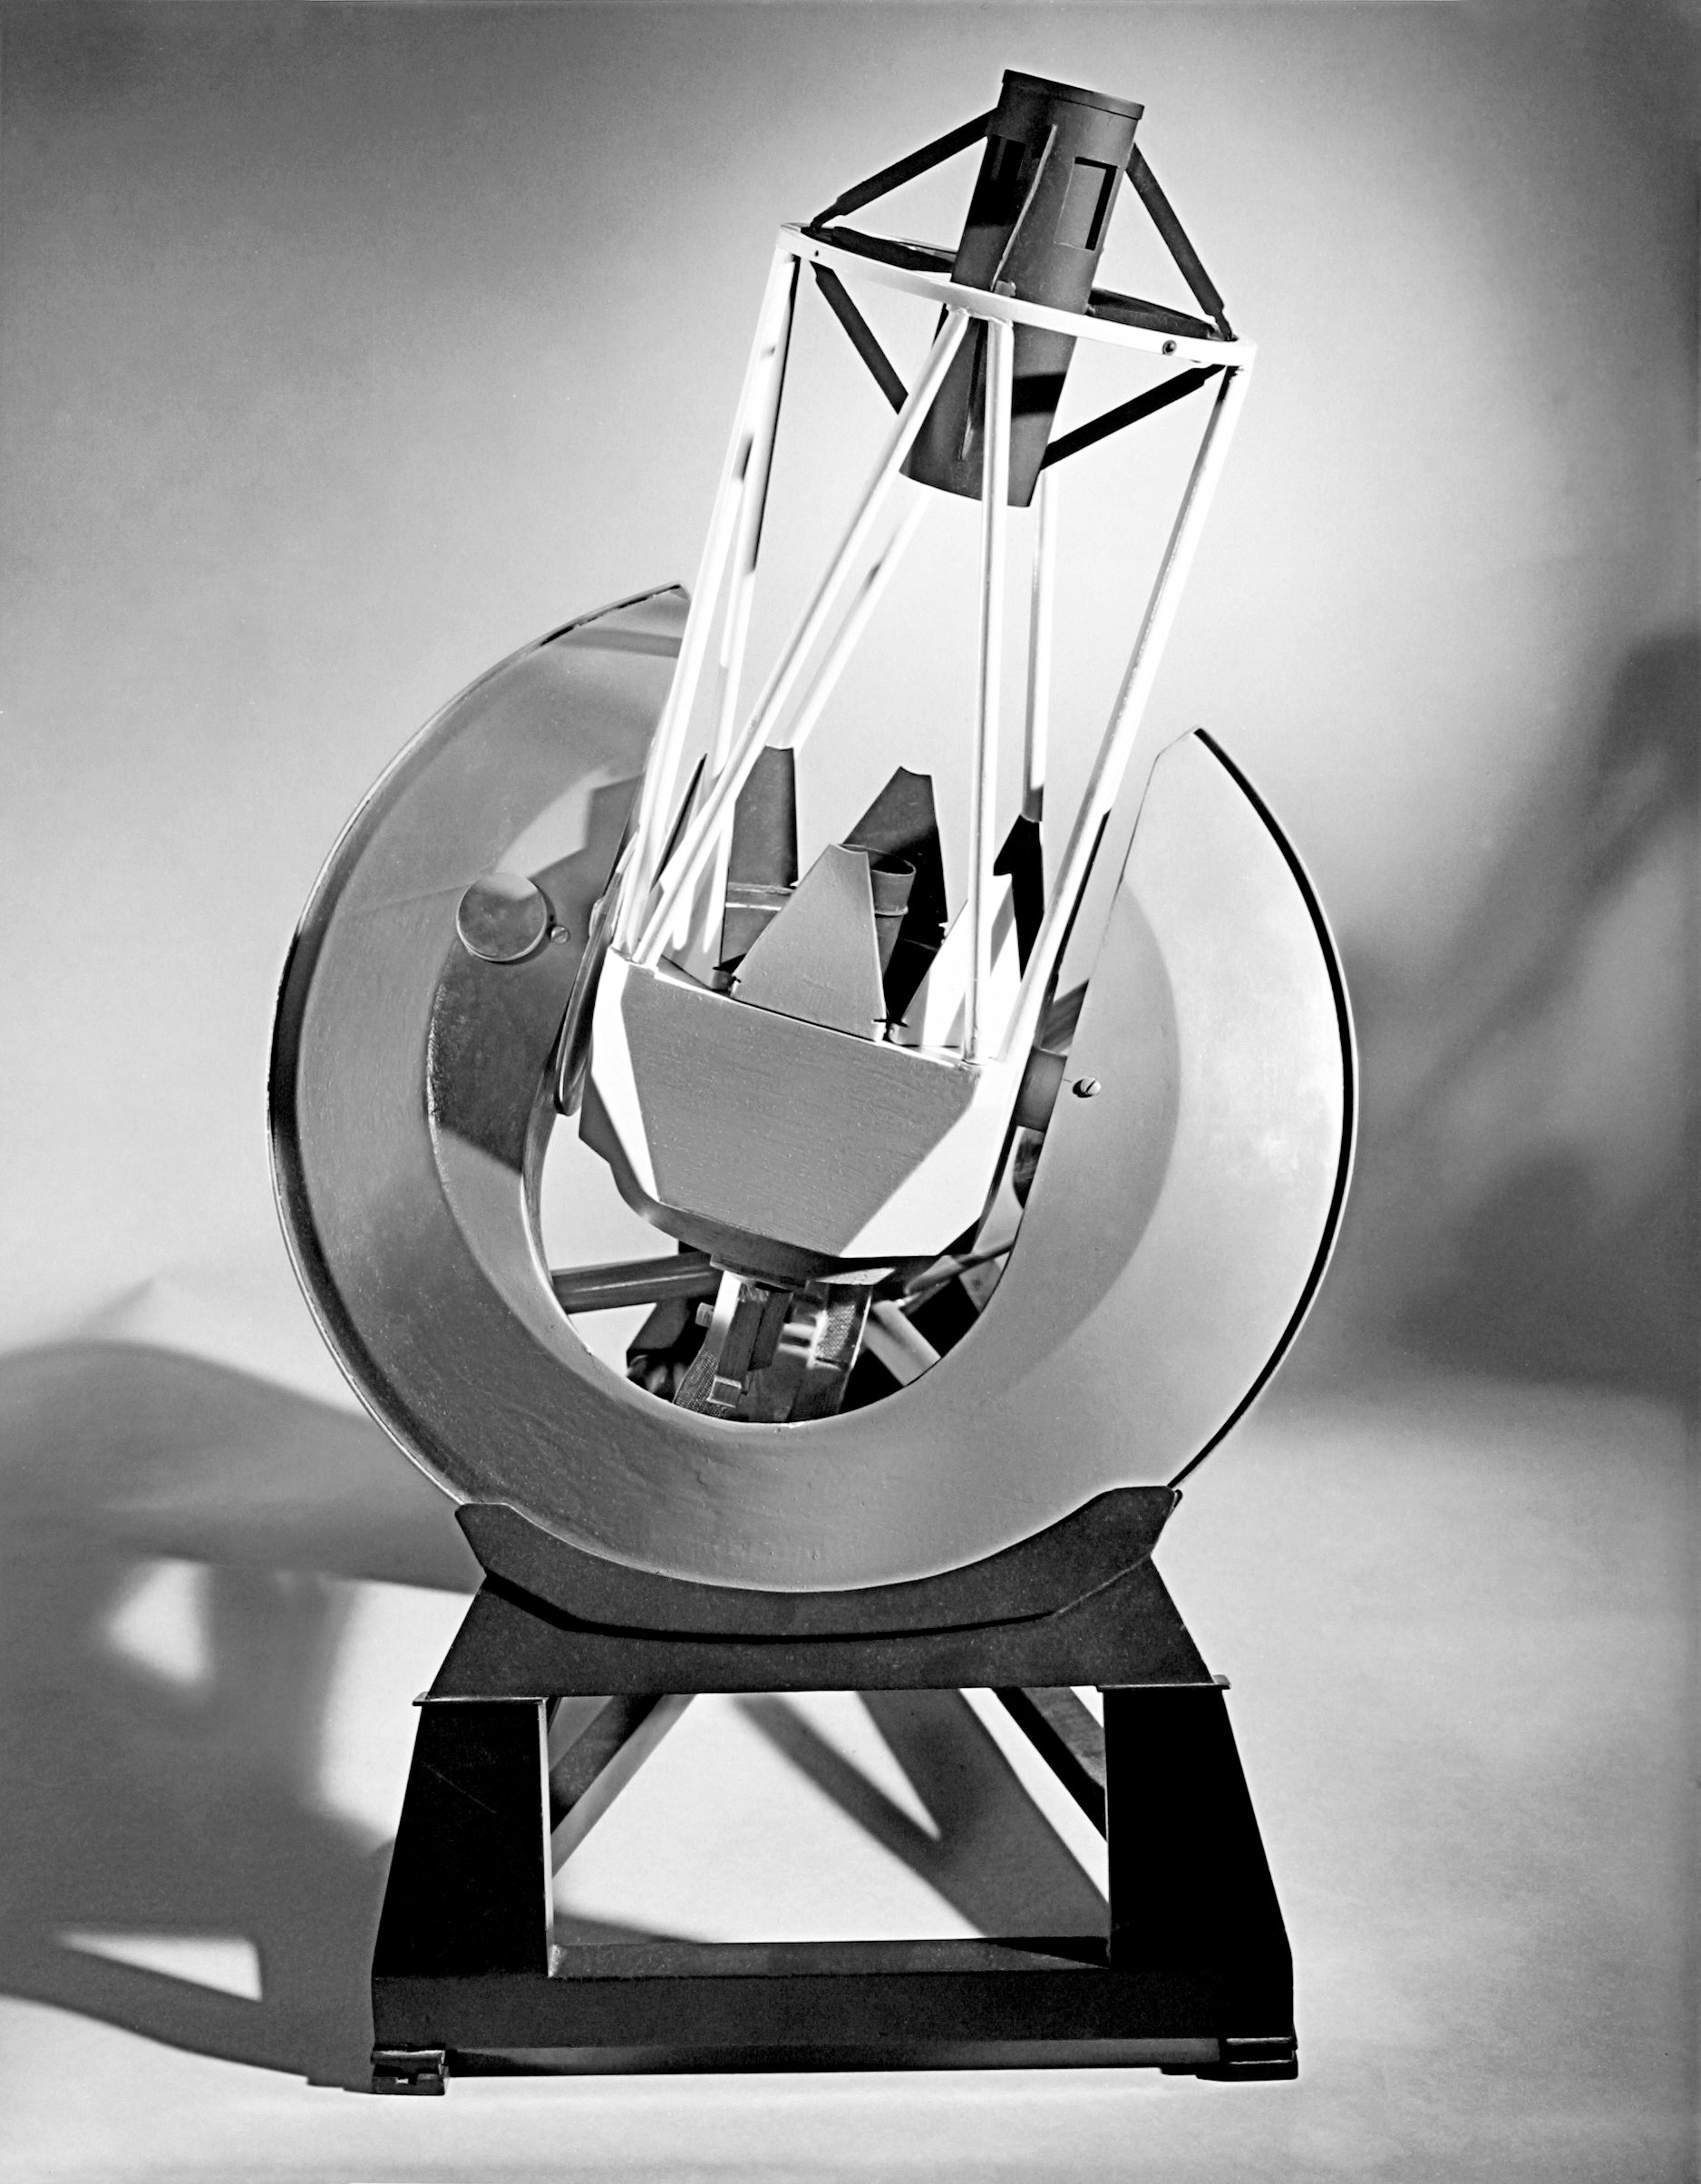

Mayall 4-meter

Early model of the Kitt Peak Mayall 4-meter telescope.

Credit: NOIRLab/NSF/AURA